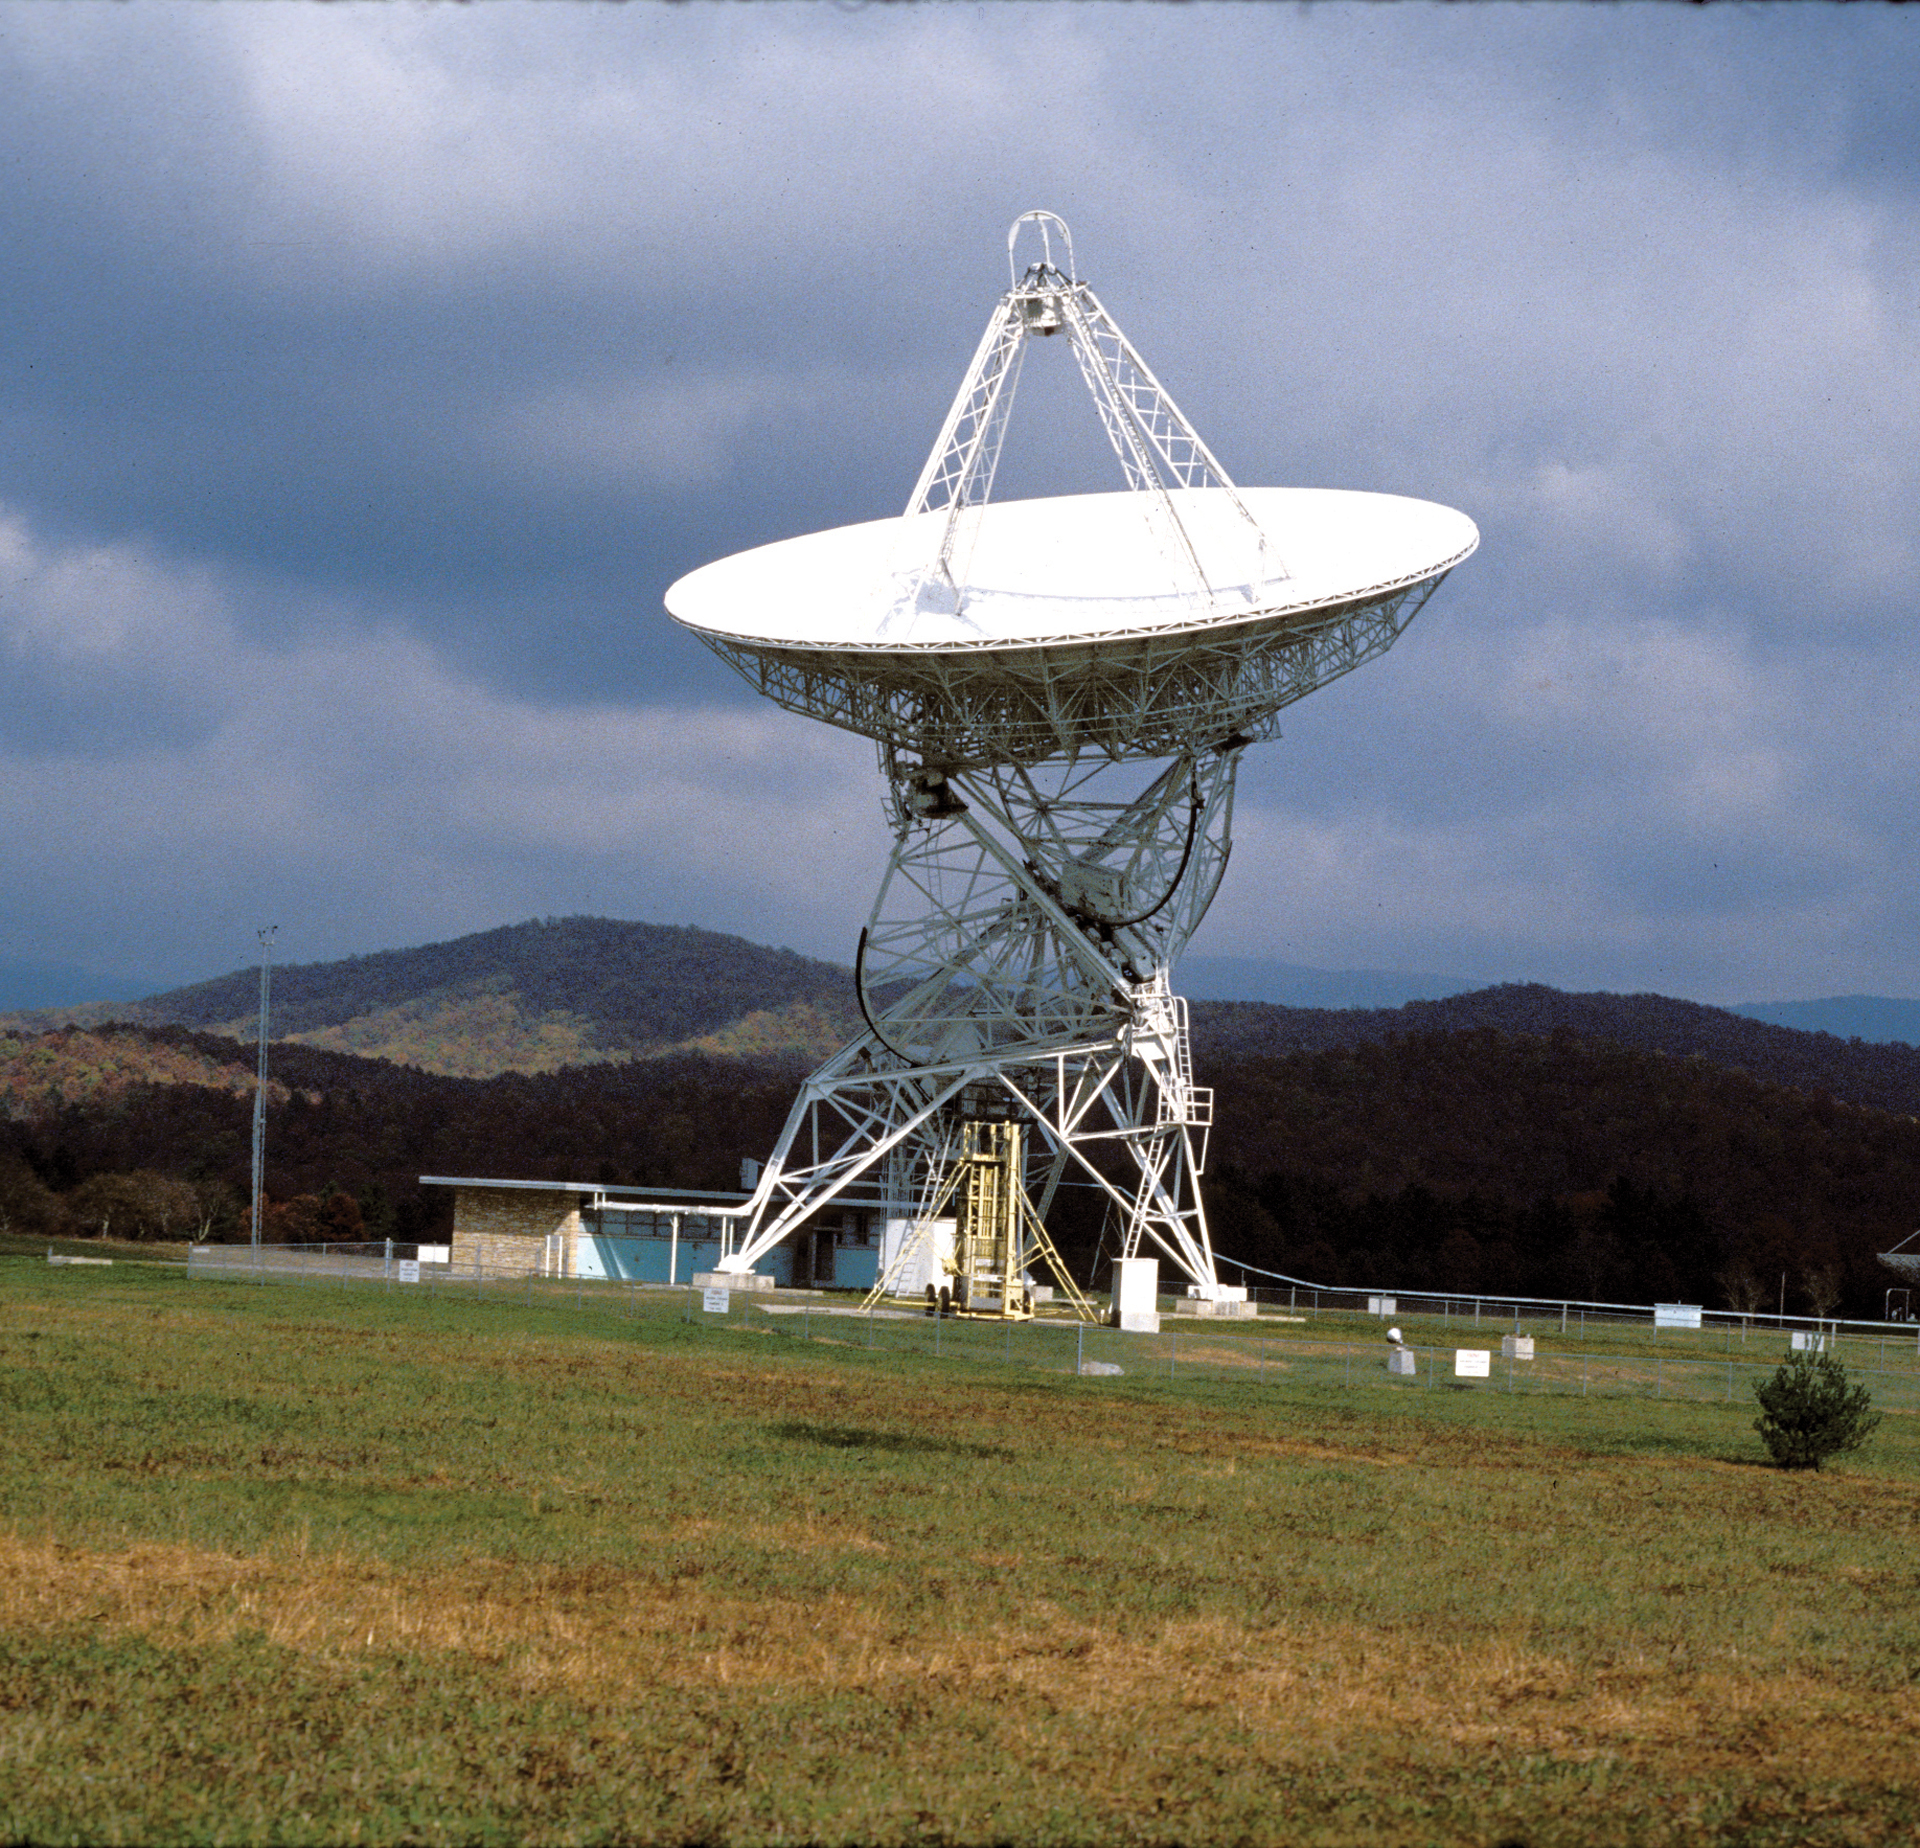

GBI’s first 85-foot telescope

The 85-foot Howard E. Tatel telescope in Green Bank was the first radio telescope of the NRAO and began observing on February 13, 1959. It was nicknamed the Tatel and became famous in 1960 for performing the world’s first SETI observations under the direction of Dr. Frank Drake.

Credit: NRAO/AUI/NSF